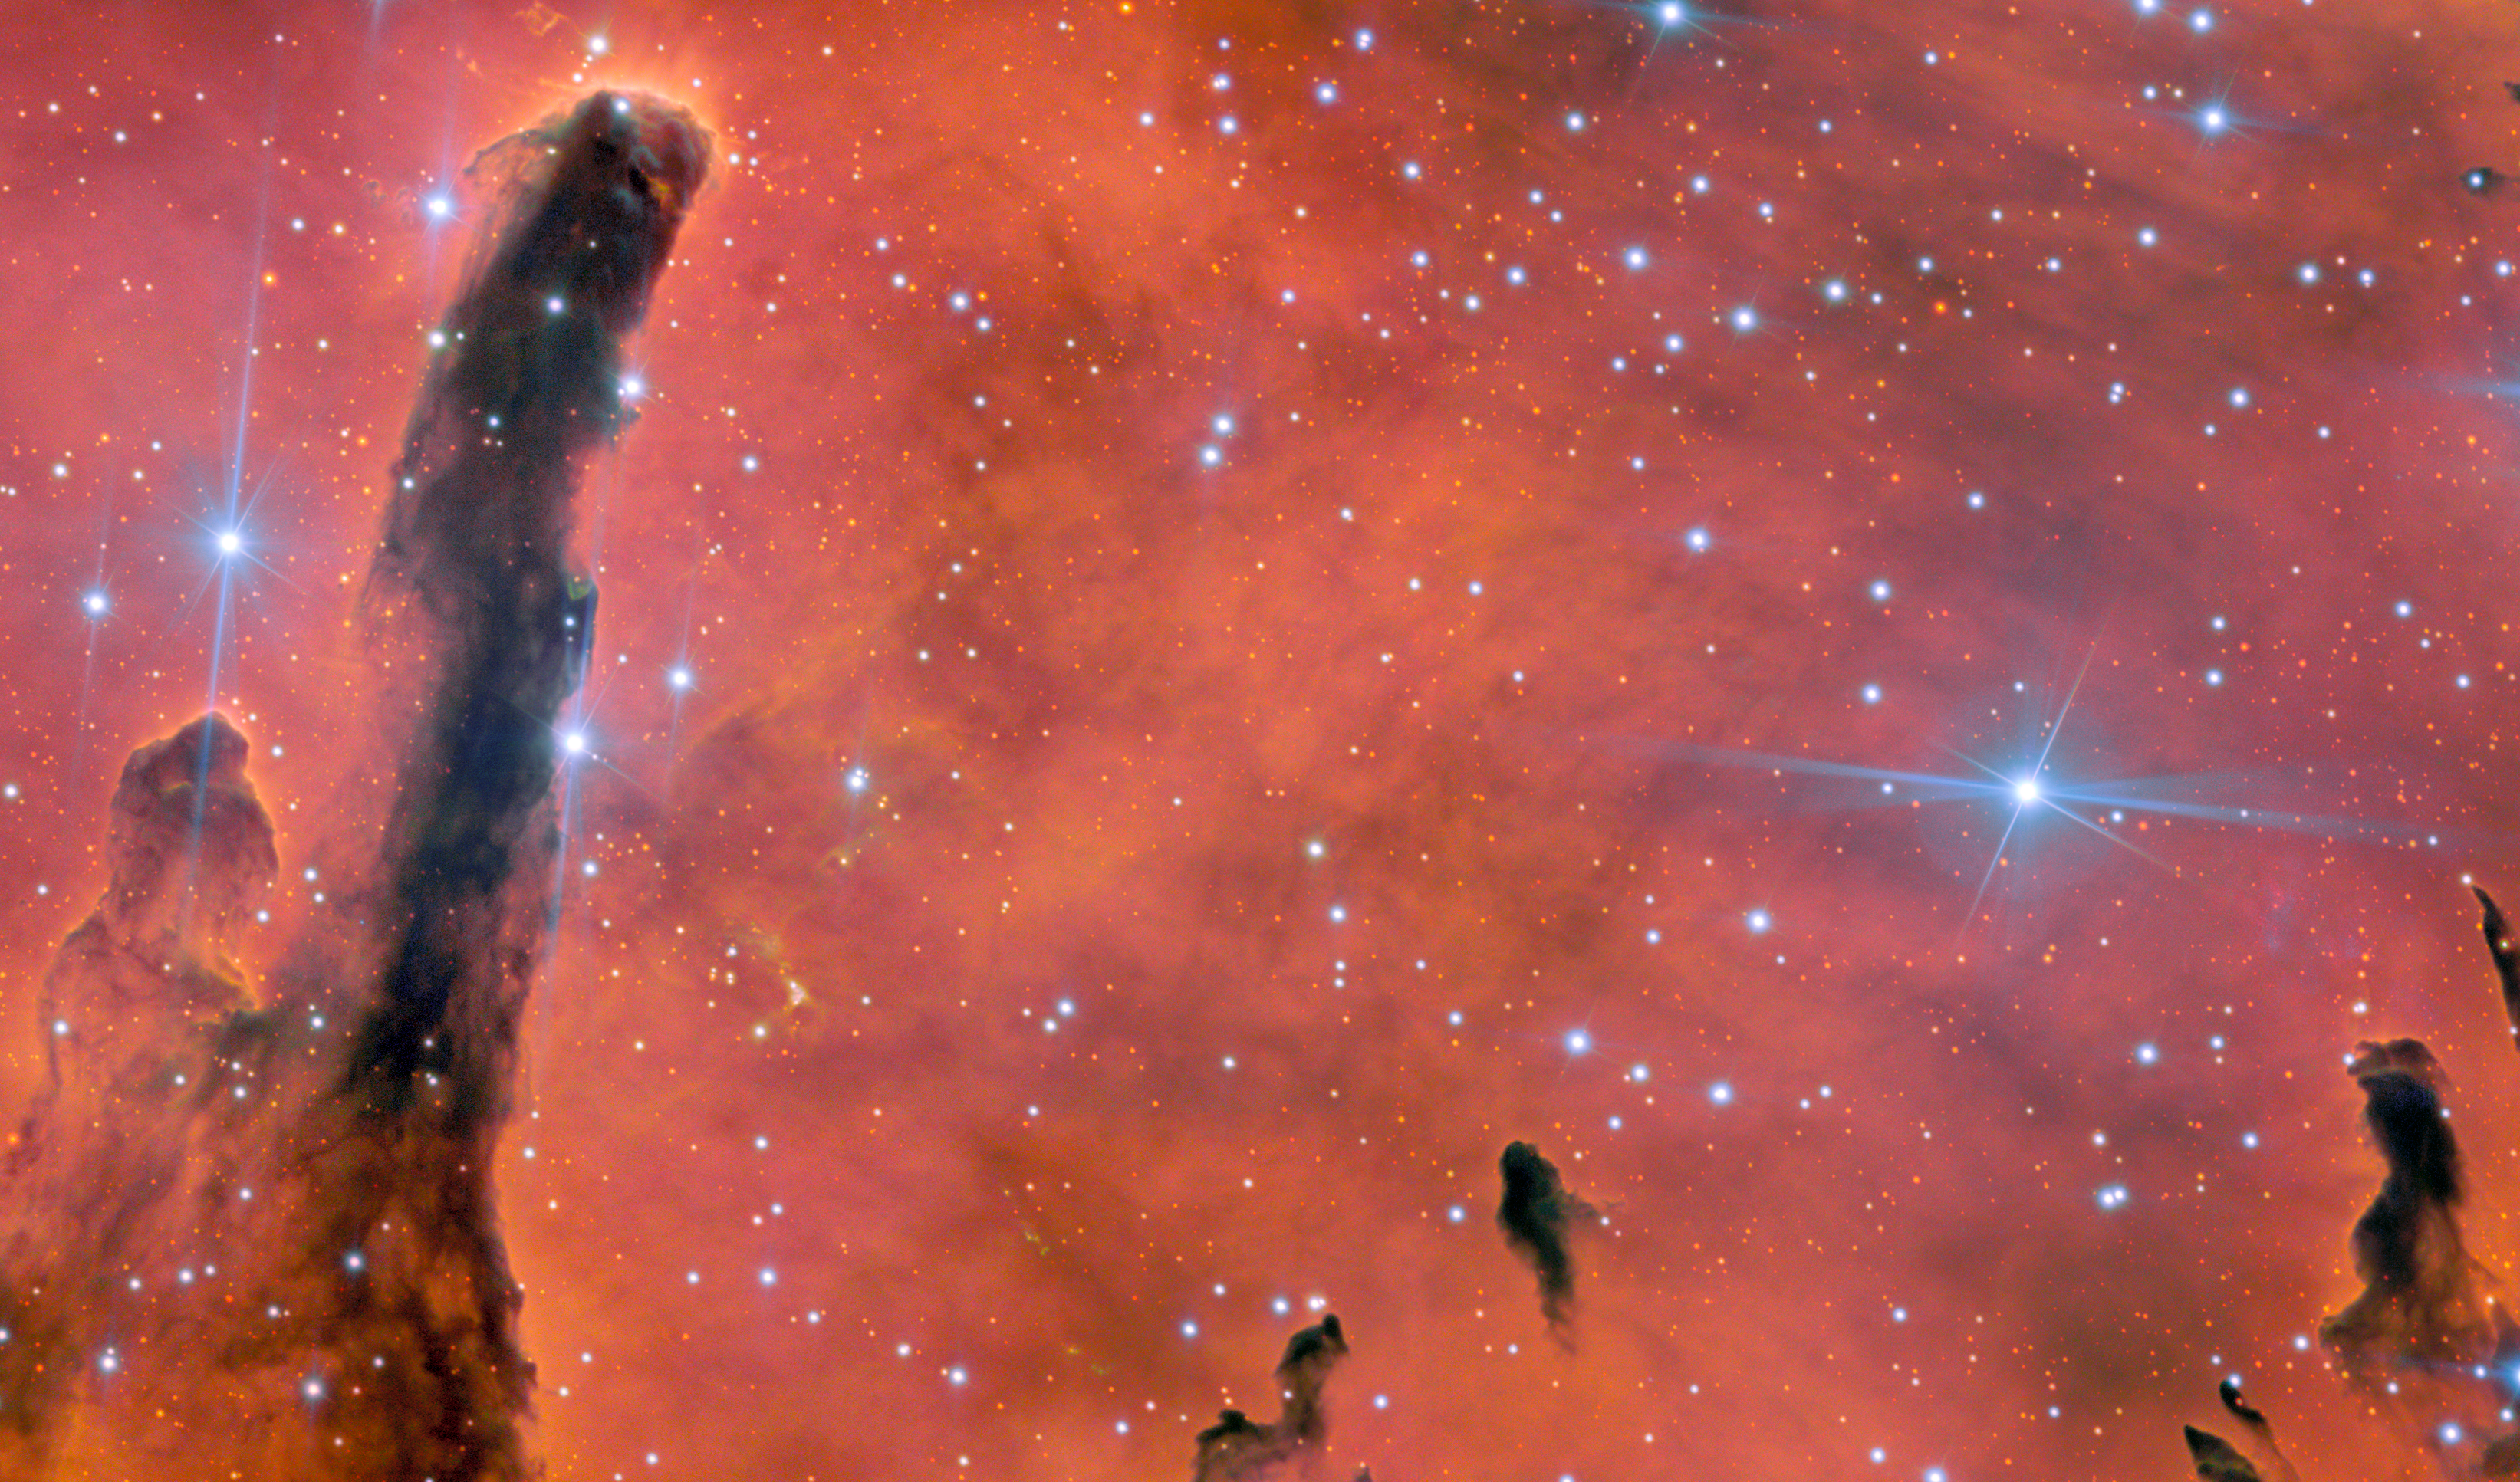

Ua ʻŌhiʻa Lani: An Image to Celebrate Gemini North’s 25th Anniversary

To celebrate 25 years since the completion of the International Gemini Observatory, students in Hawai‘i voted for the Gemini North telescope to image NGC 6820 — a striking emission nebula and open star cluster. The image was named Ua ʻŌhiʻa Lani, the Heavenly ʻŌhiʻa Rains, after the traditional Hawaiian story of the ʻŌhiʻa forests. The International Gemini Observatory is partly funded by the U.S. National Science Foundation (NSF) and operated by NSF NOIRLab.

Credit: International Gemini Observatory/NOIRLab/NSF/AURAImage Processing: J. Miller & M. Rodriguez (International Gemini Observatory/NSF NOIRLab), T.A. Rector (University of Alaska Anchorage/NSF NOIRLab), M. Zamani (NSF NOIRLab)